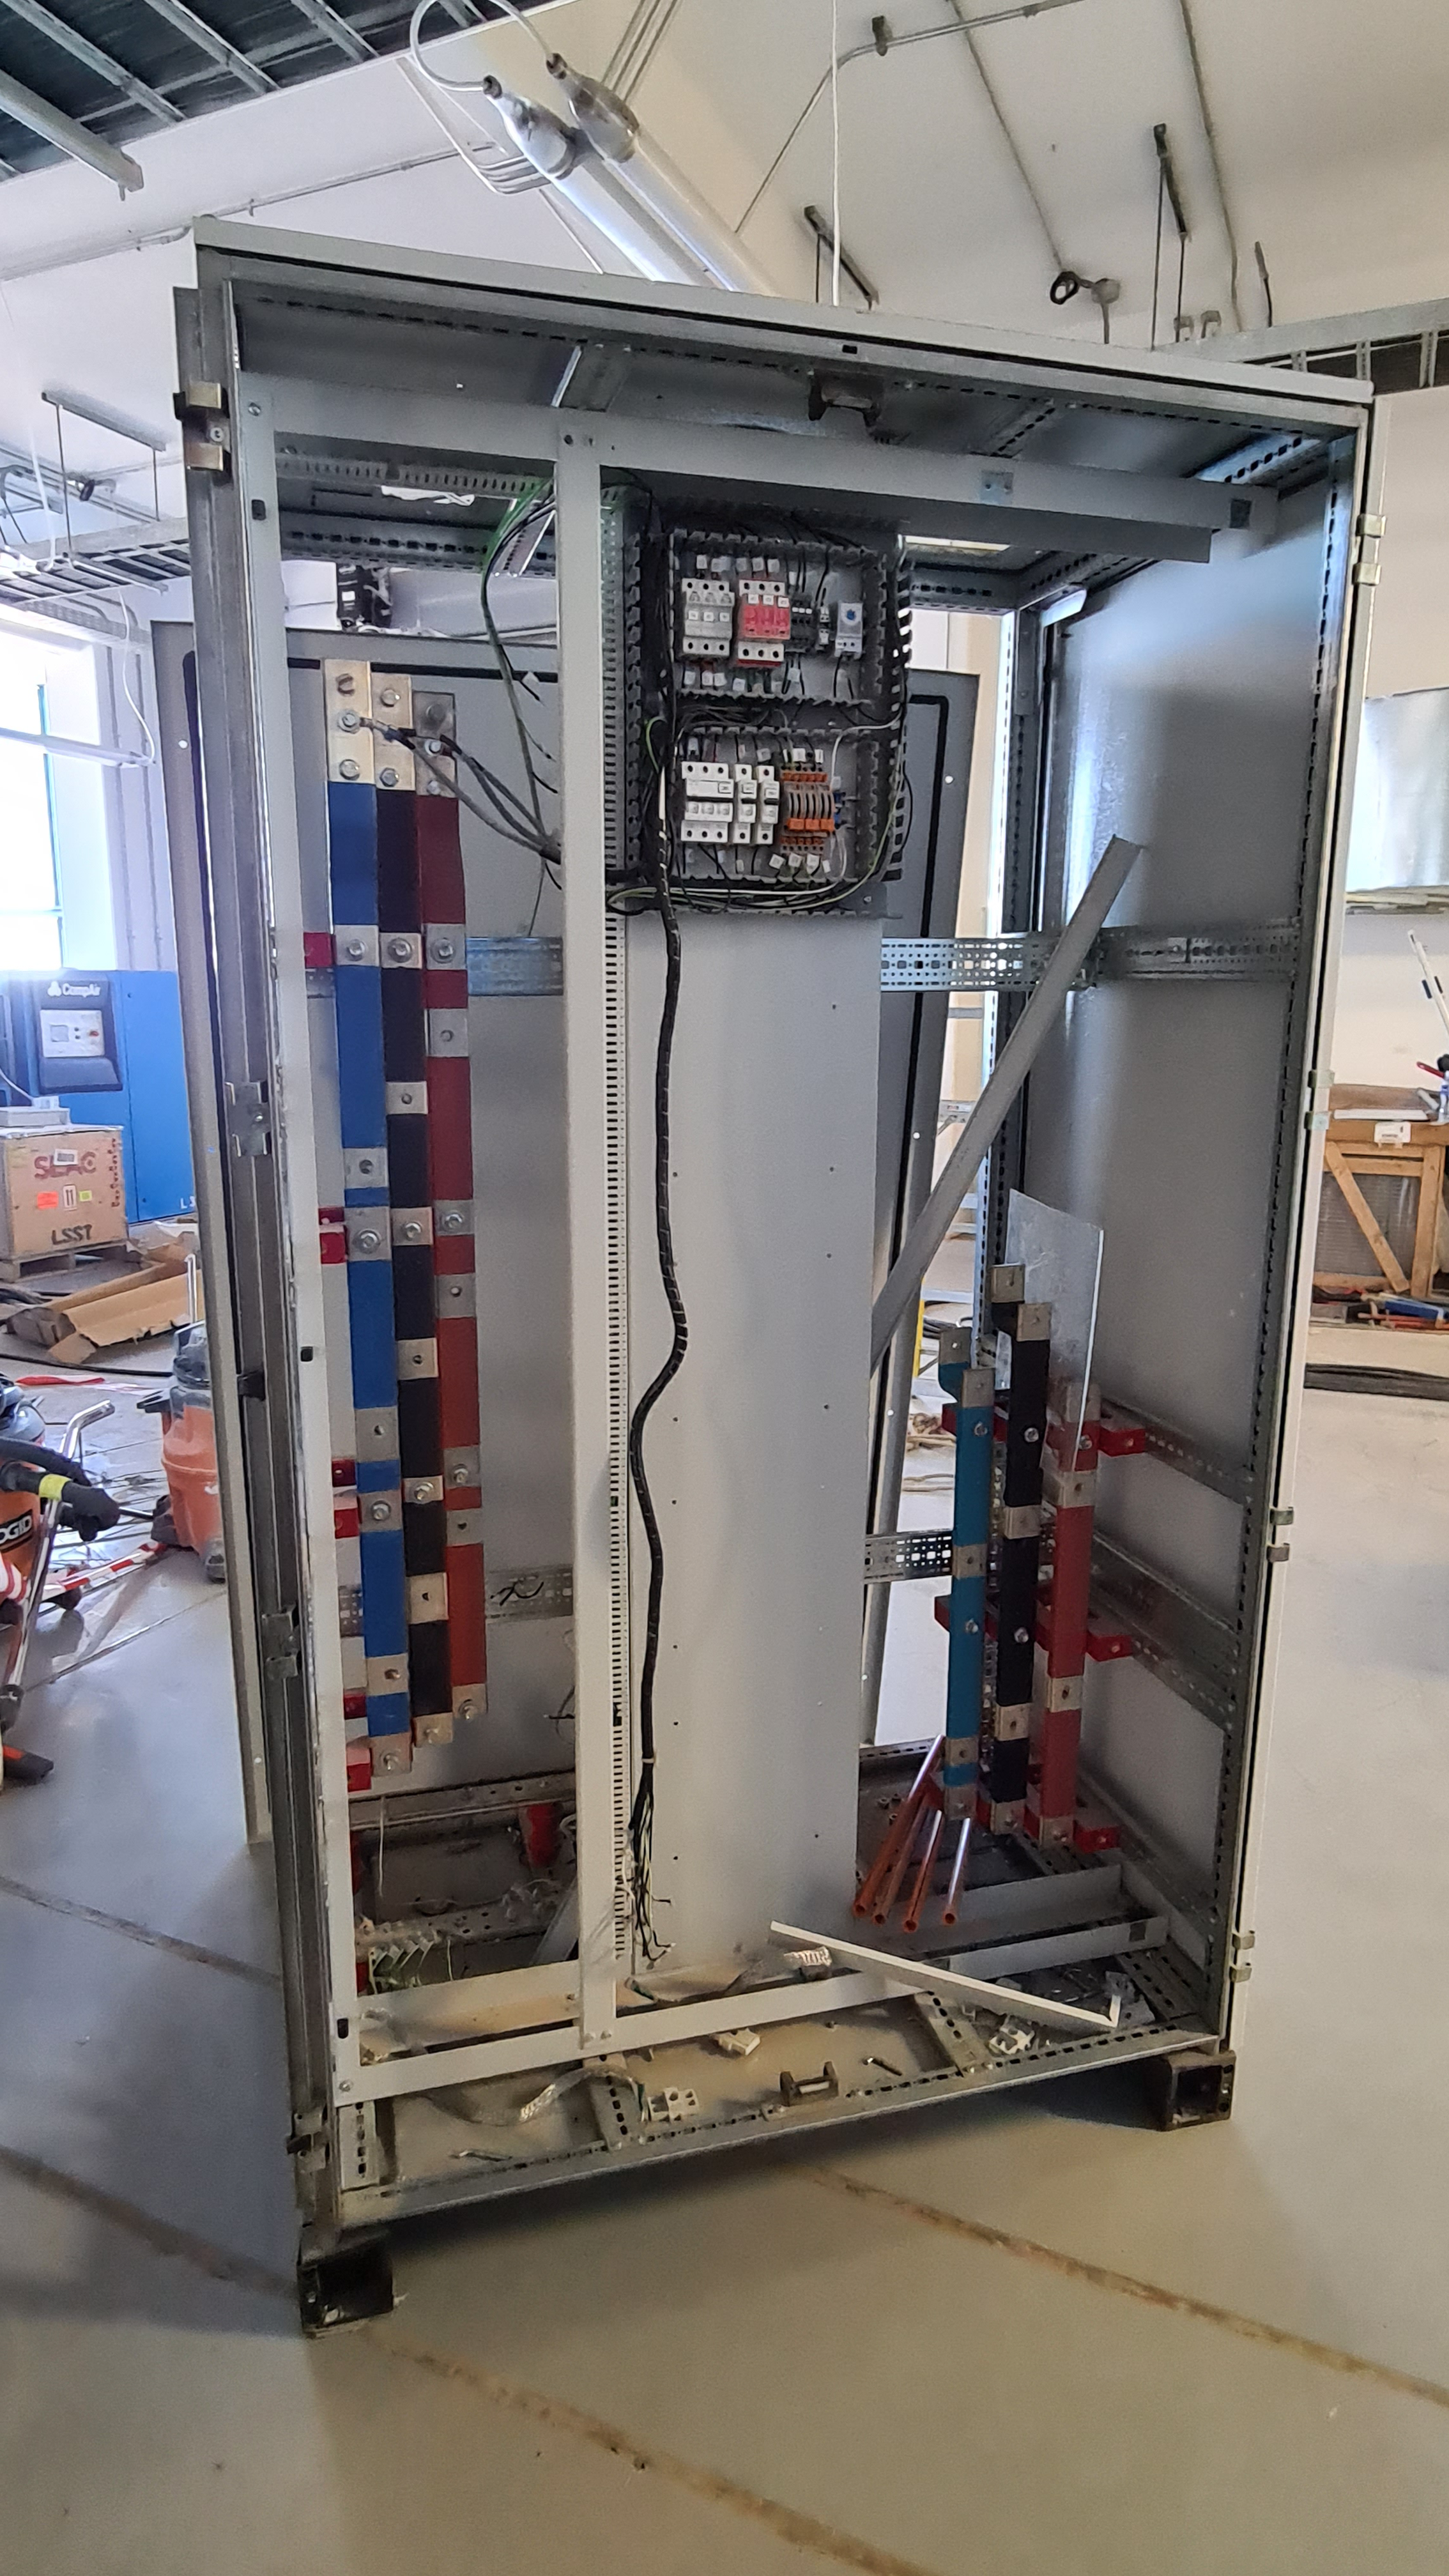

Summit Inspection May 26, 2020

A regular inspection of the Cerro Pachón construction site took place on May 26th. This visit included more work on the Dome and a detailed inspection of Telescope Mount Assembly (TMA) stored materials, as requested by TMA vendor Asturfeito.

Credit: Rubin Observatory/NSF/AURA